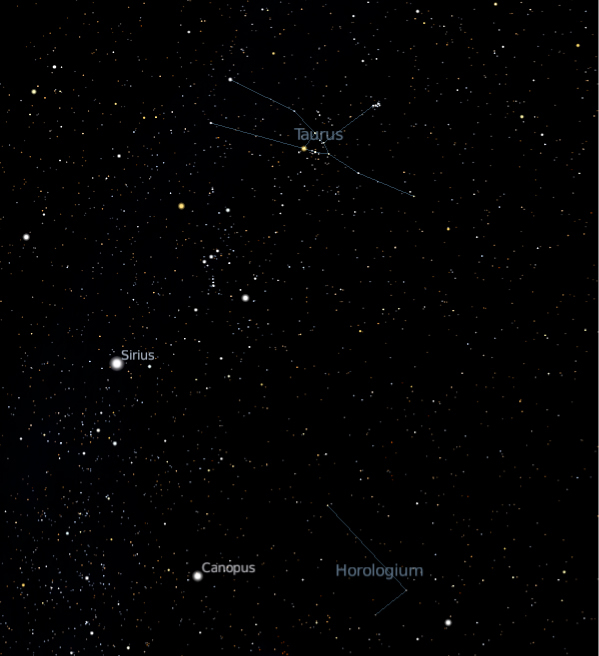

The Taurus and Horologium constellations

From their HARPS observations on the ESO 3.6-metre telescope at La Silla, astronomers infer that the star Iota Horologii (located as it name suggests towards the Horologium constellation) must have drifted from the Hyades cluster where it formed. The Hyades cluster is located towards the inner triangle of the Taurus constellation. The star is thus more than 130 light-years away from its original birthplace. This is an important result to understand how stars move on the galactic highways of the Milky Way.

Credit: ESO